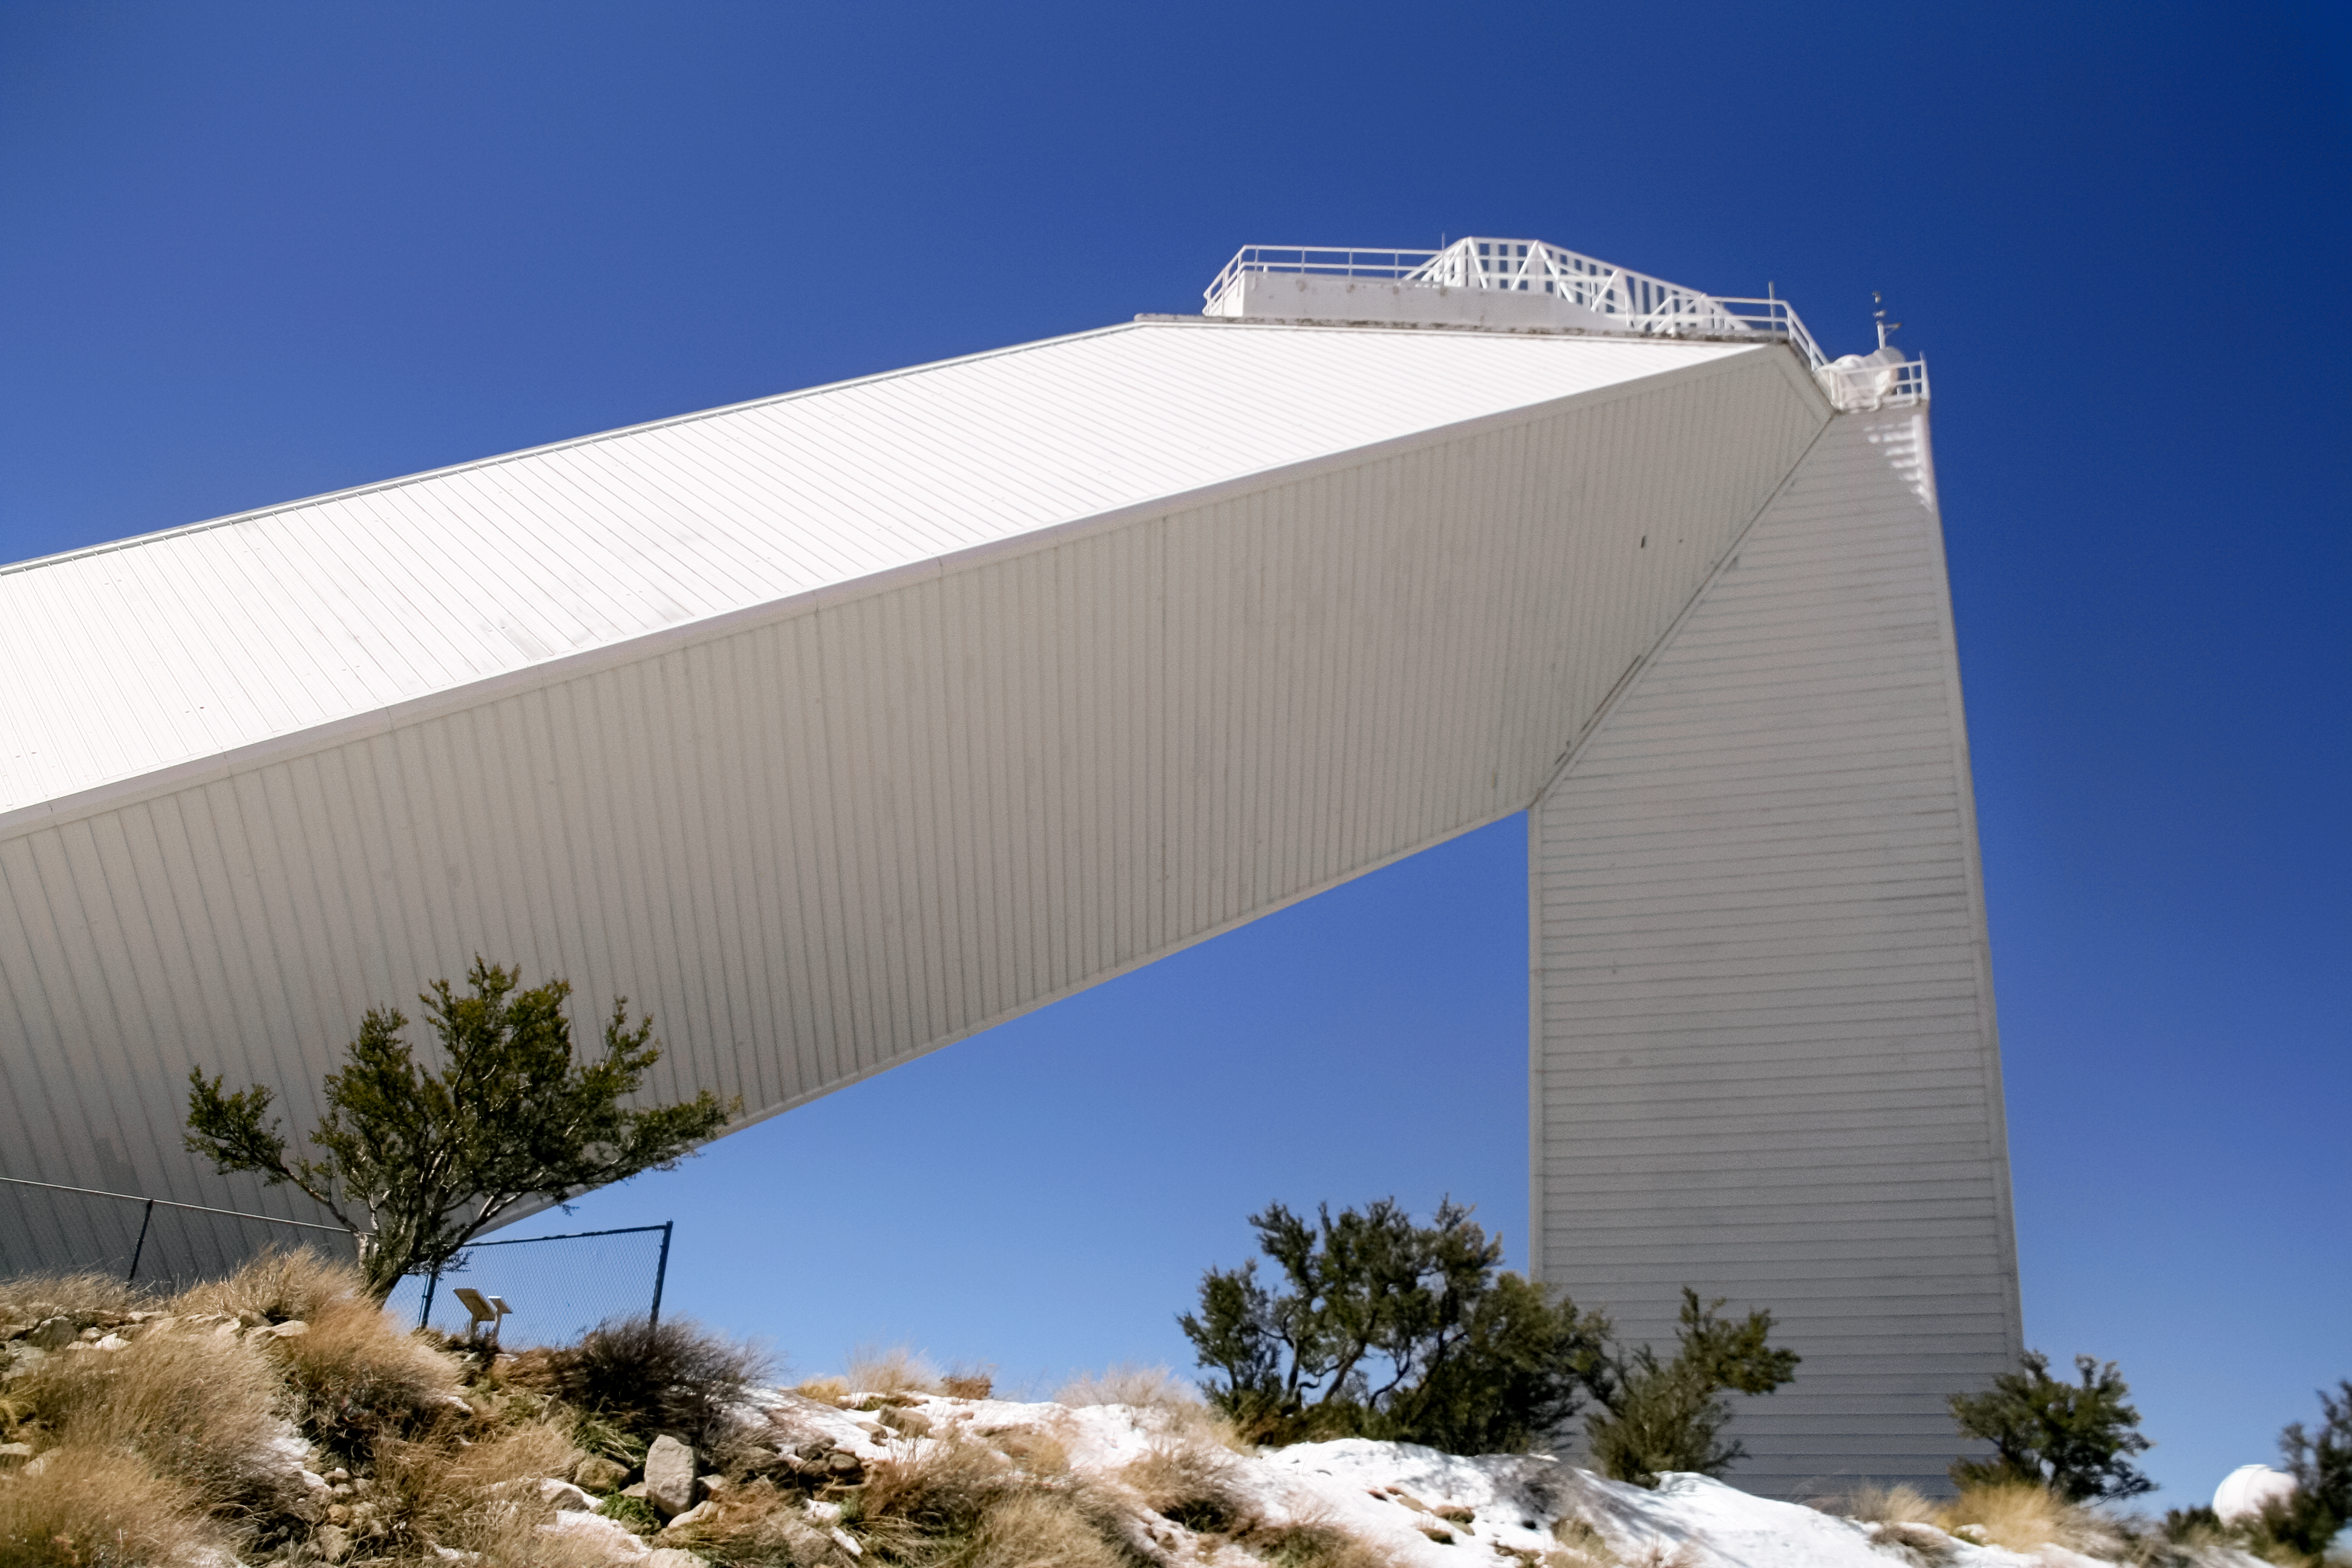

McMath-Pierce Solar Telescope

McMath-Pierce Solar Telescope at KPNO.

Credit: KPNO/NOIRLab/NSF/AURA/P. Marenfeld